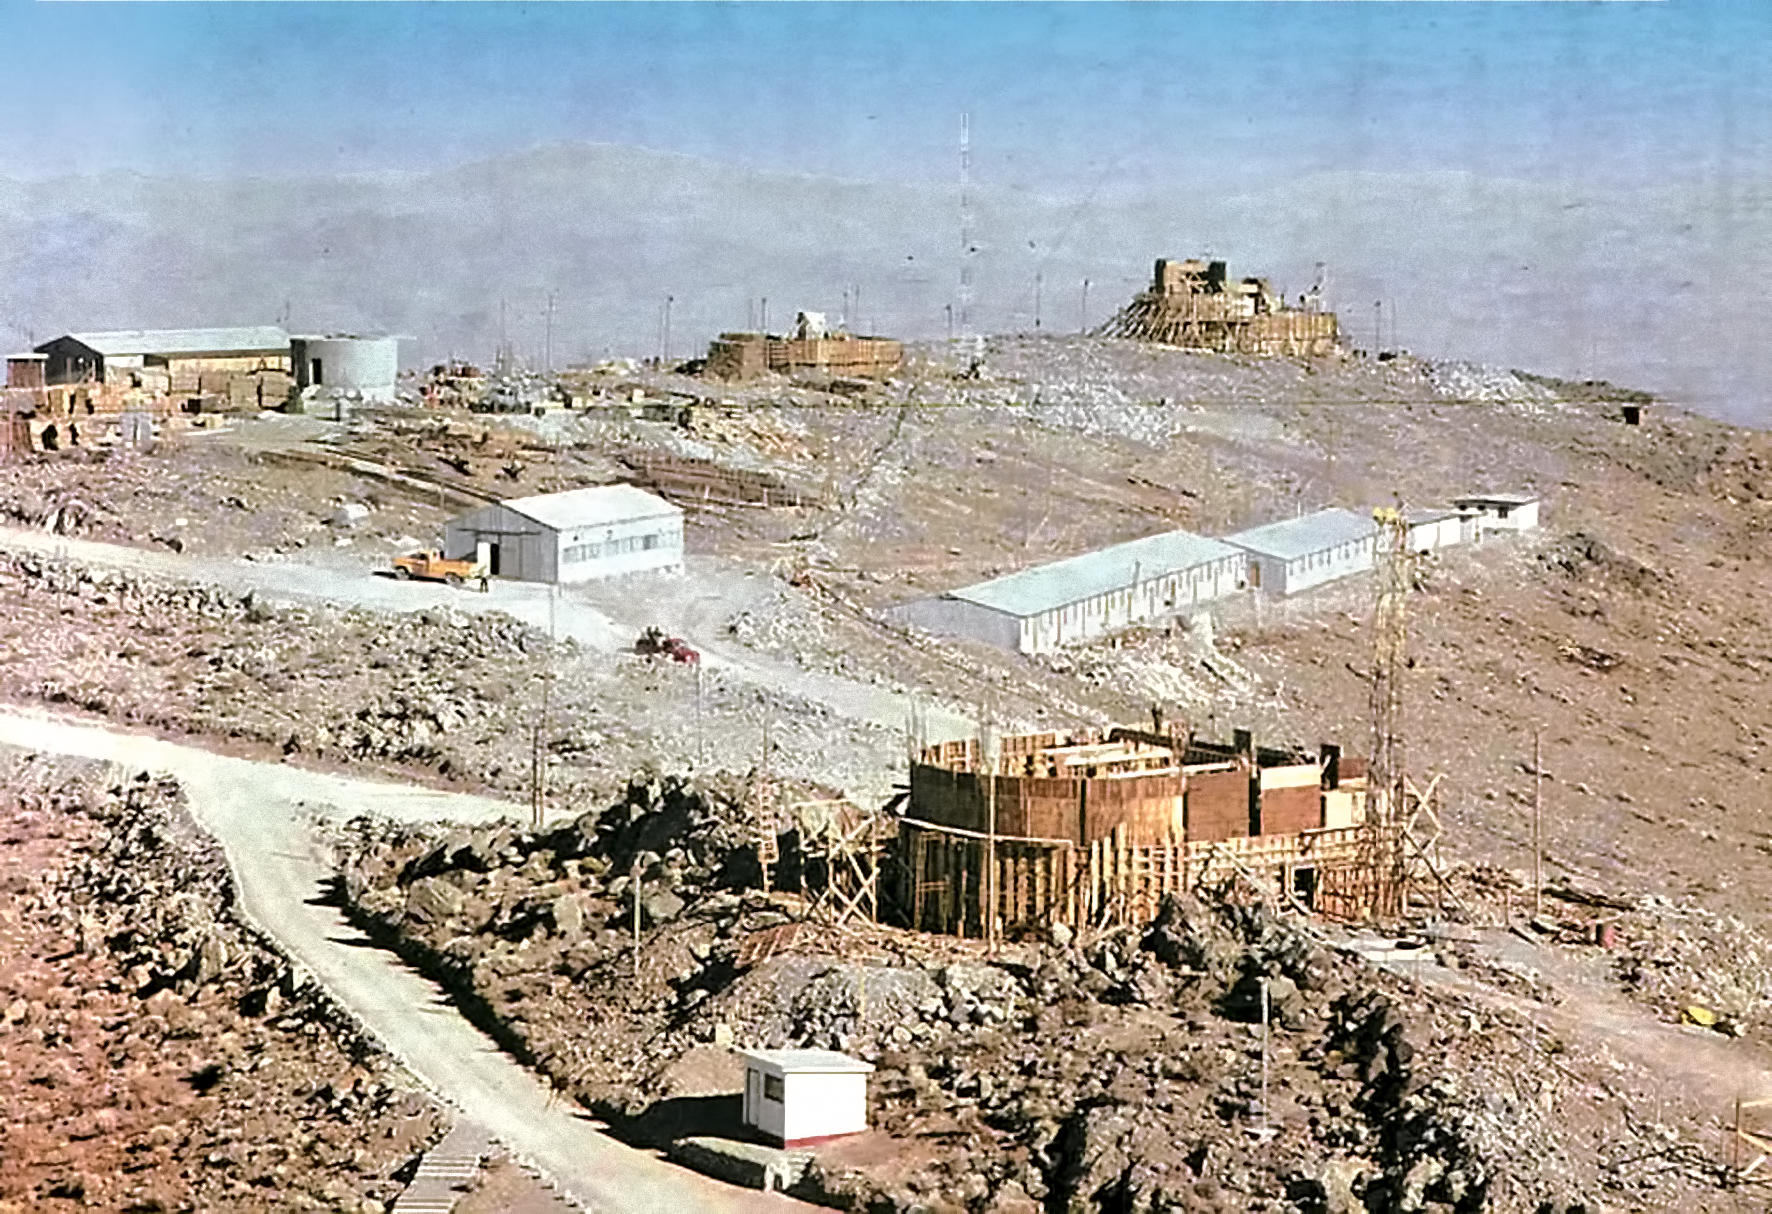

La Silla construction overview 04

Overview of the construction site of the La Silla Observatory in Chile in the late 1960’s. The La Silla Observatory has since become one of the premier ground-based observatories in the world.

Credit: ESO/J.Doornenbal